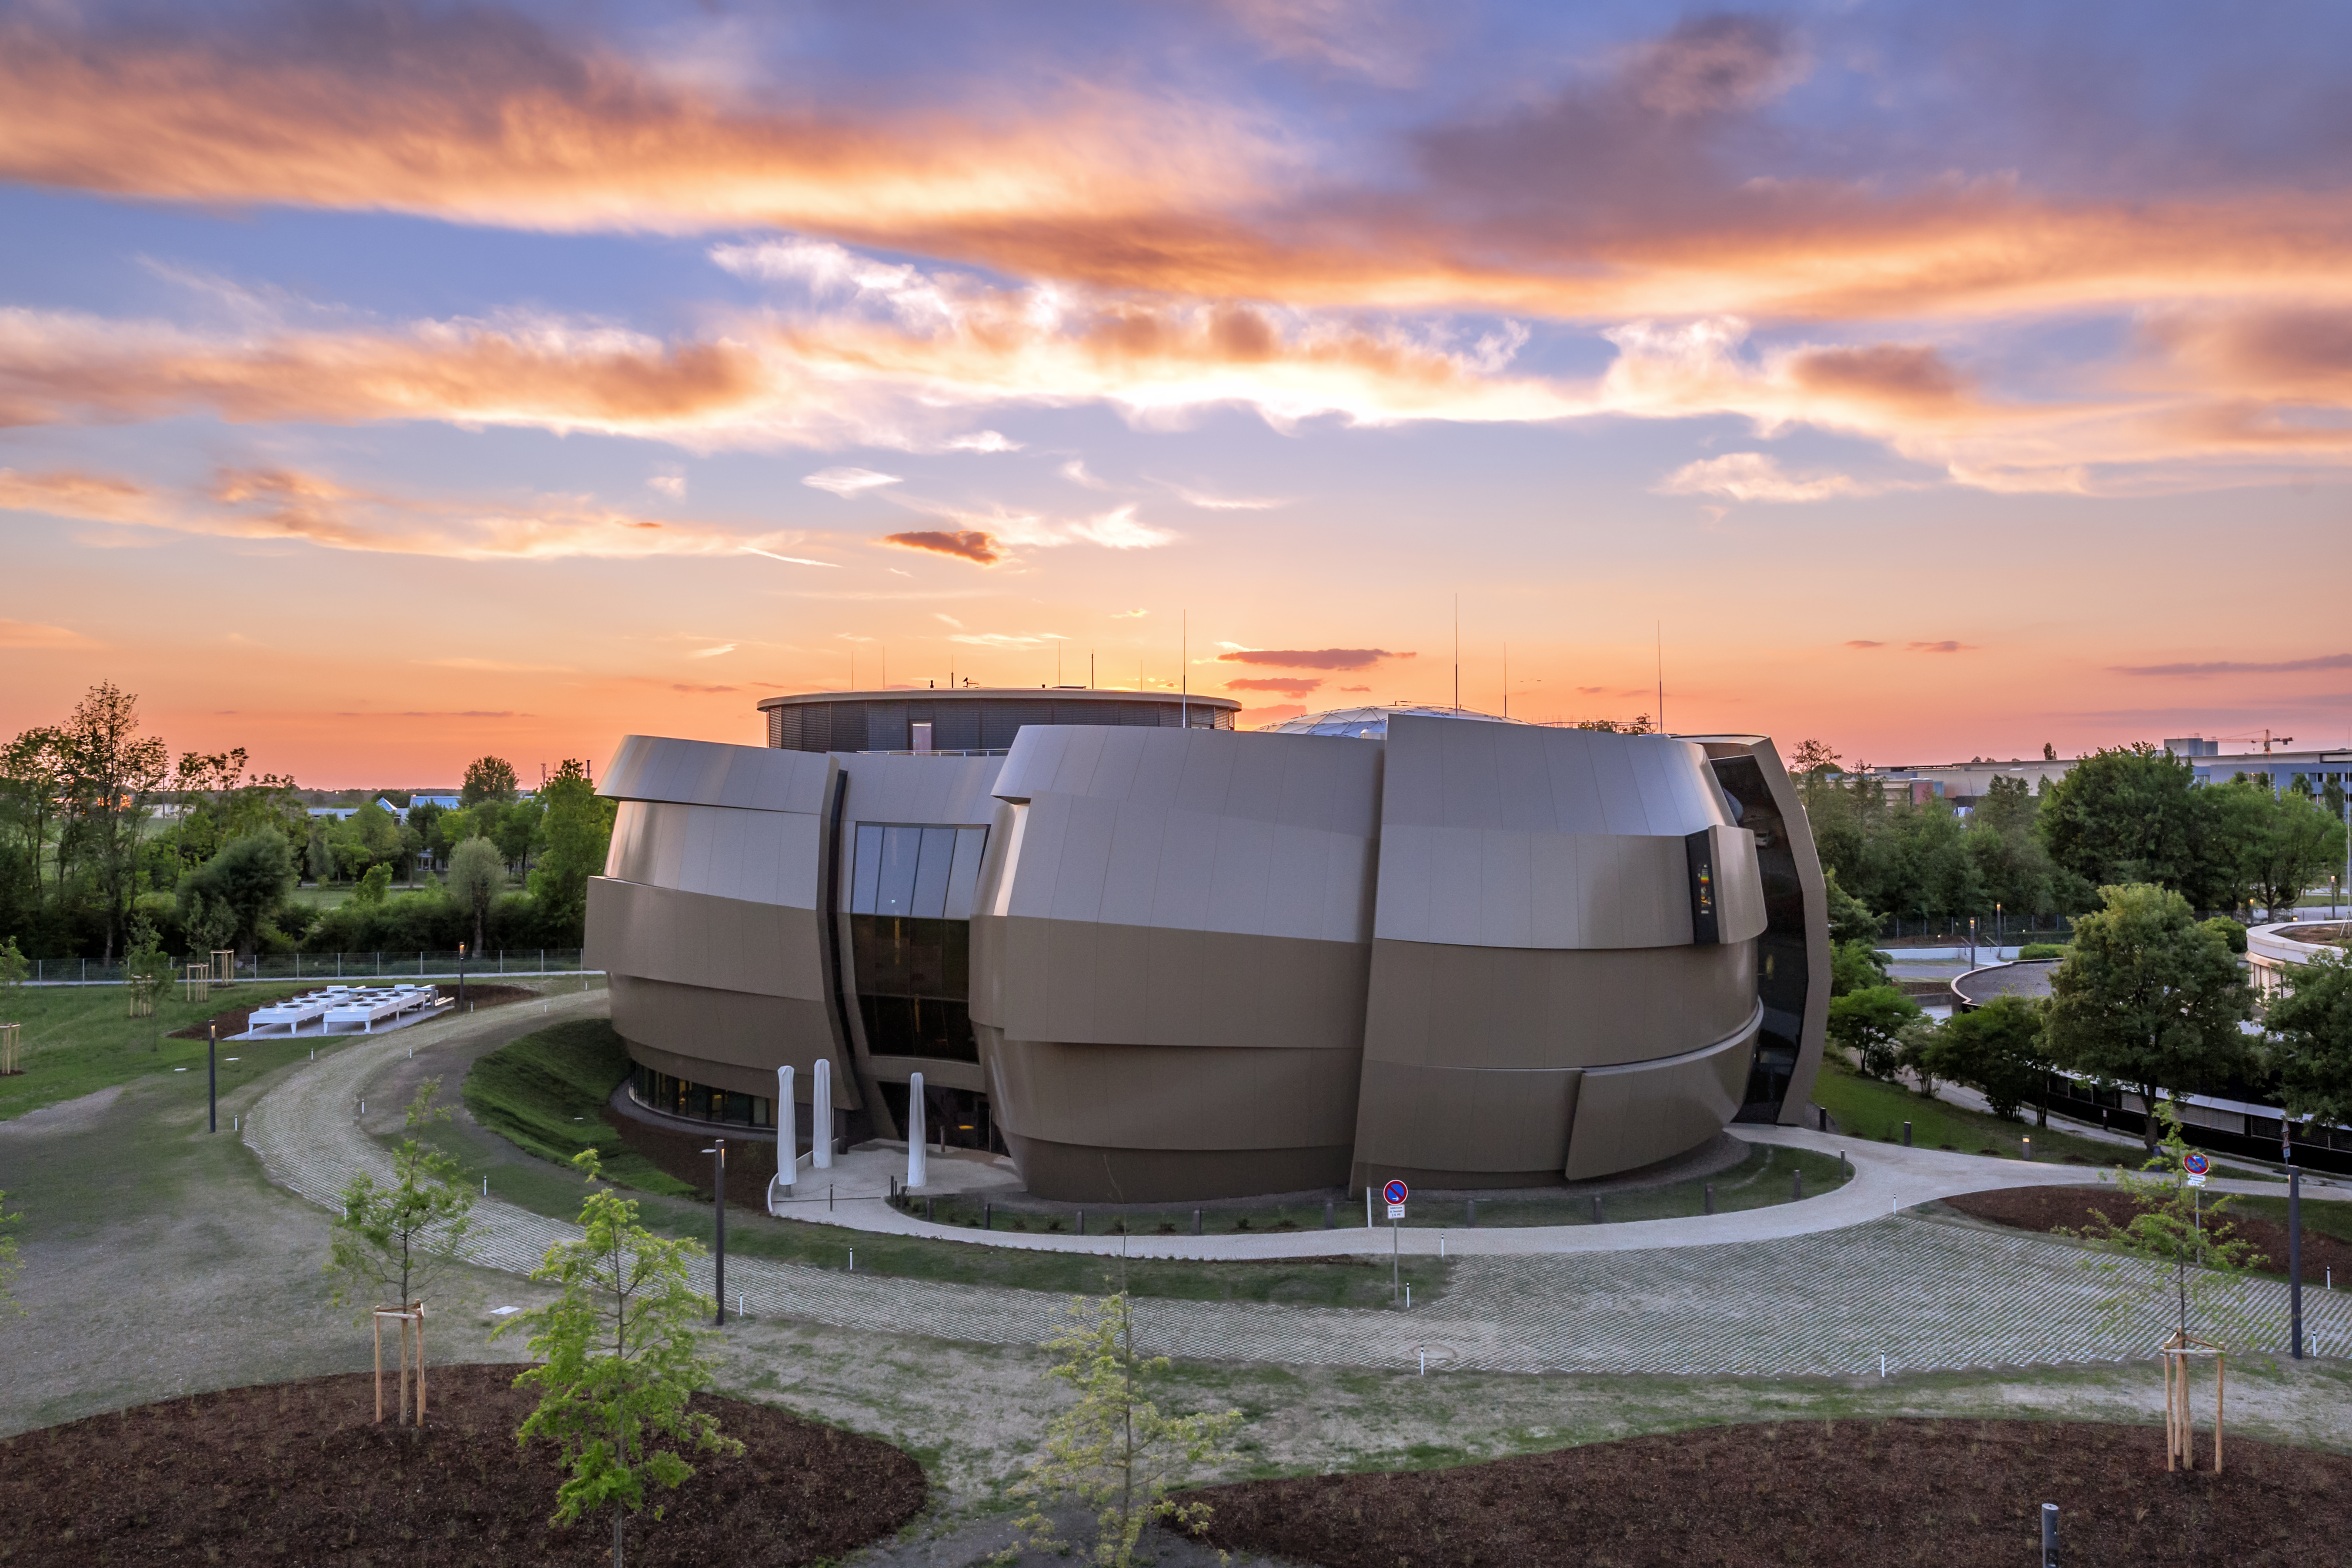

ESO Supernova at dusk

Sunset colours over the ESO Supernova Planetarium & Visitor Centre in Garching bei München, Germany.

Credit: ESO/P. Horálek